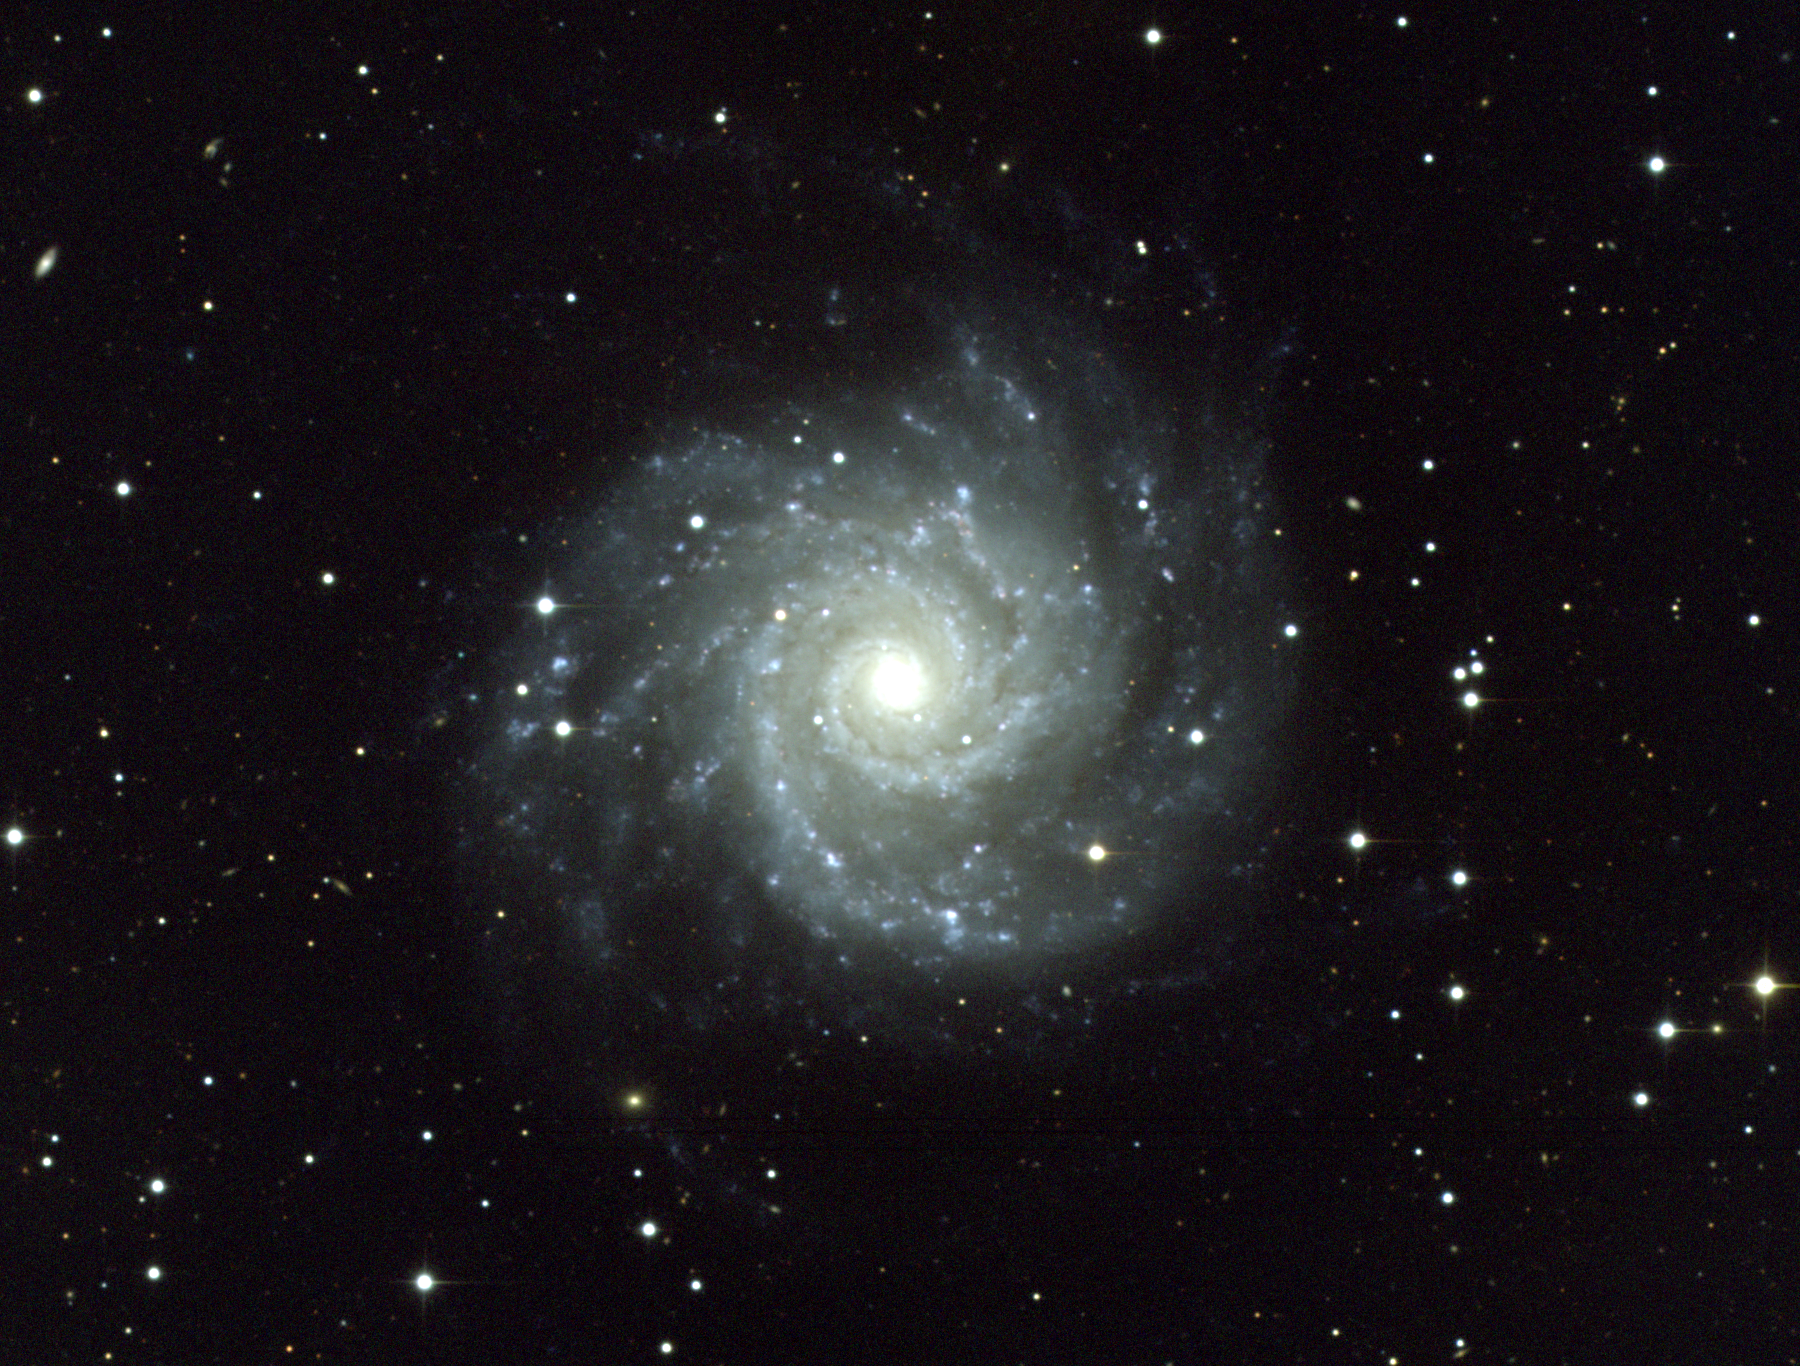

M74, NGC 628

A face-on type Sc spiral galaxy in the constellation Pisces, M74 is about 30 million light-years away and about 80000 light-years across. KPNO 0.9-meter telescope, 1991.

Credit: Todd Boroson/NOIRLab/NSF/AURA/